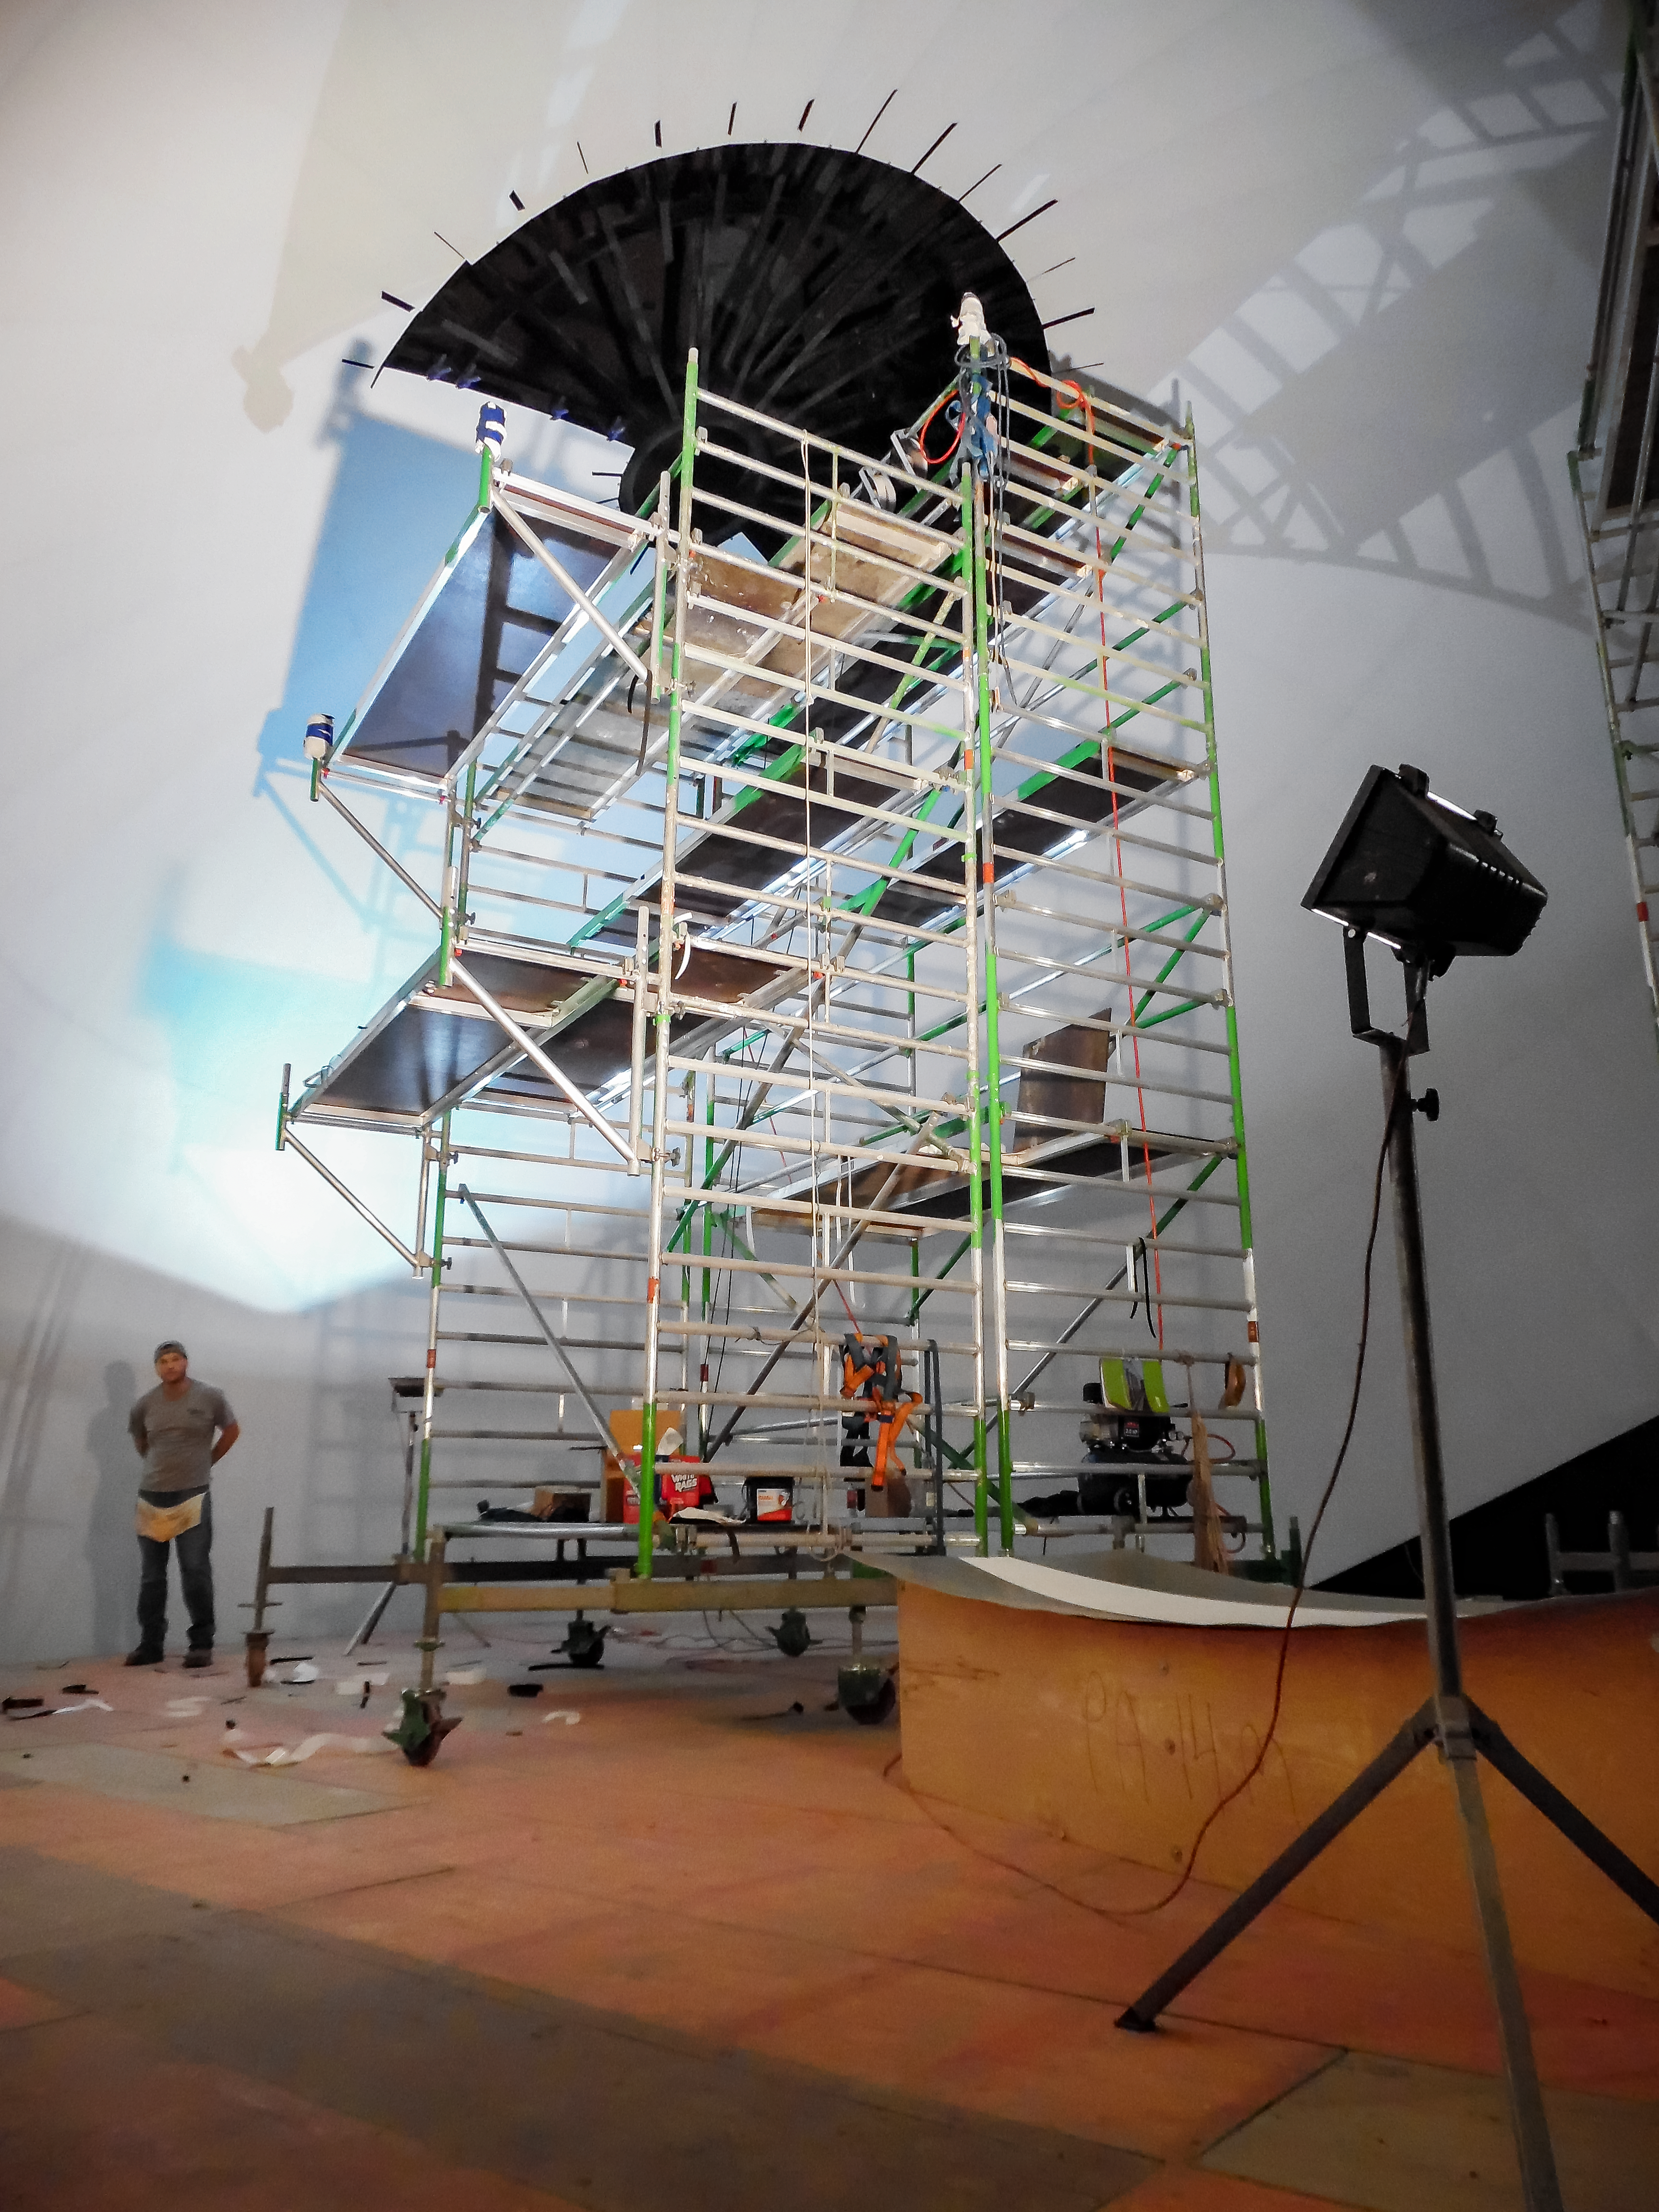

Construction of the Planetarium

Construction of the ESO Supernova Planetarium & Visitor Centre.

Credit: Bernhardt + Partner